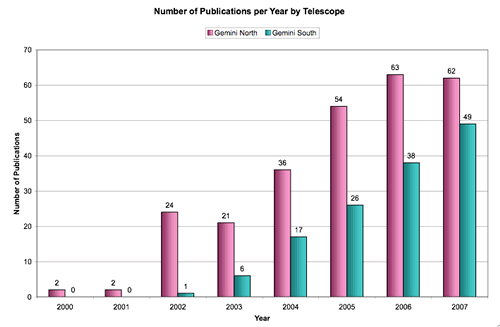

Year-by-year ramp-up of publications from the Gemini North and Gemini South Telescopes

Year-by-year ramp-up of publications from the Gemini North and Gemini South Telescope. Number of publications for 2007 is incomplete; the gap between the two telescopes appears to have shrink in 2007.

Credit: International Gemini Observatory/NOIRLab/NSF/AURA